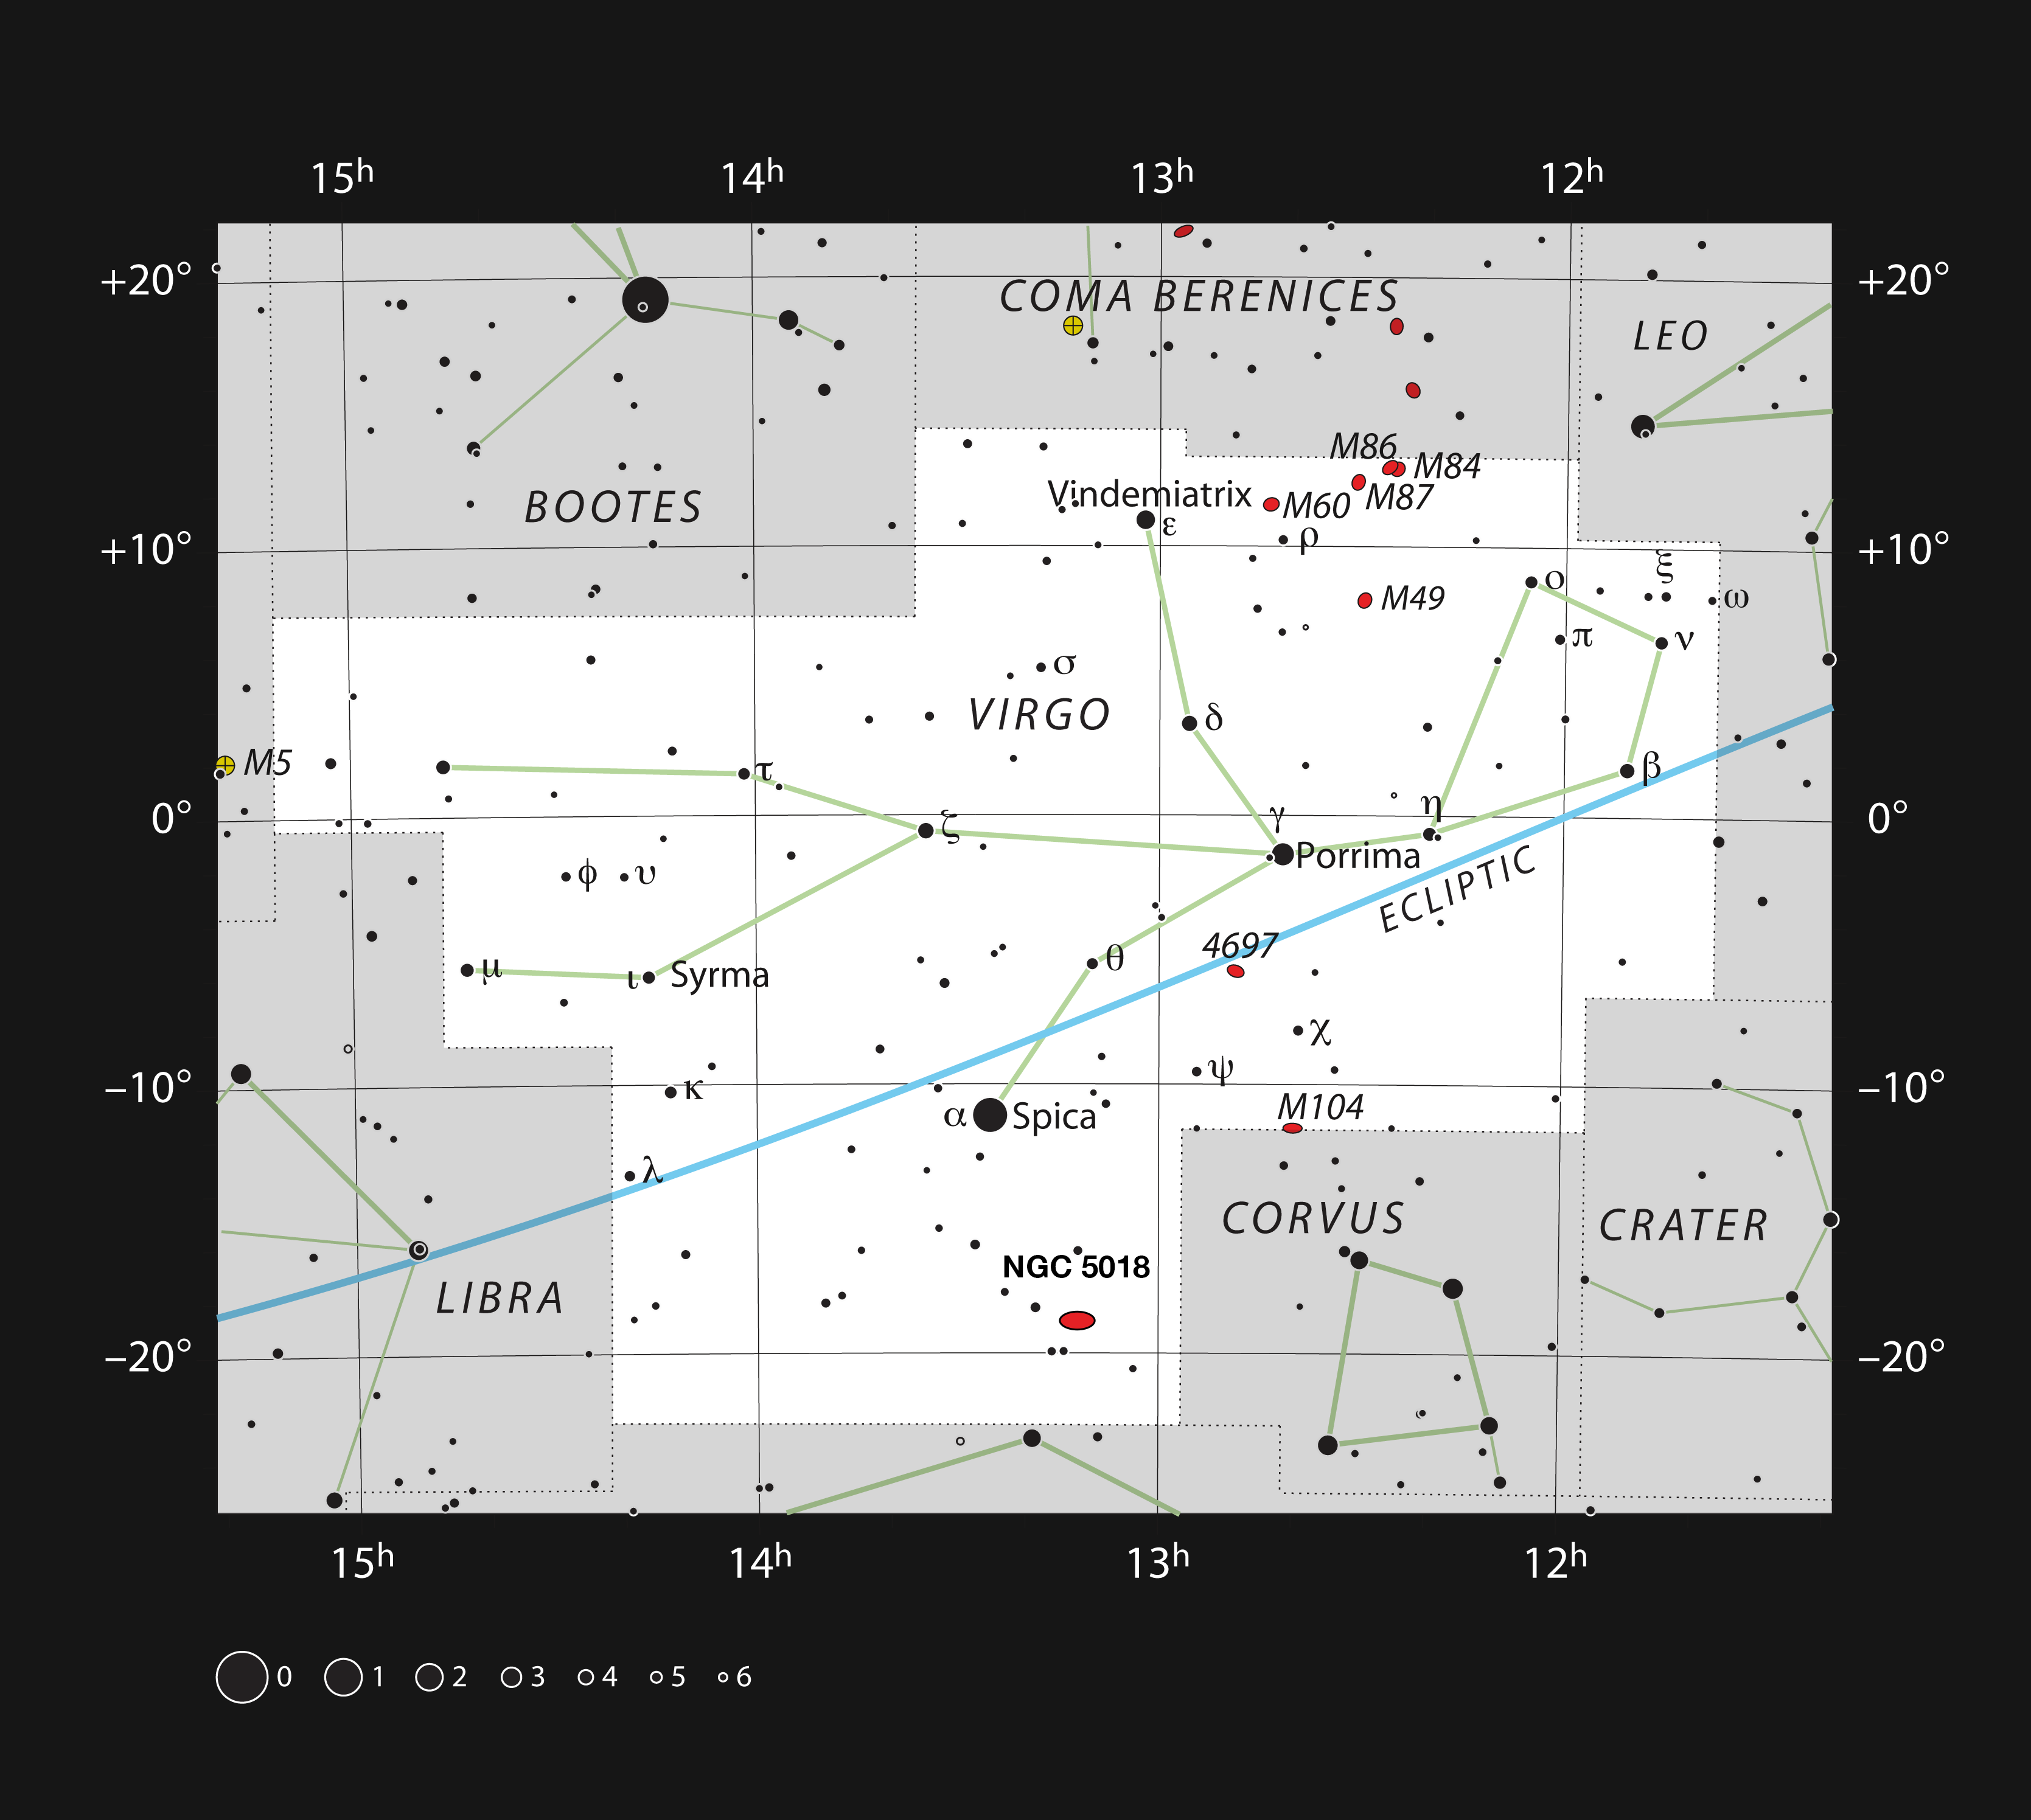

NGC 5018 in the constellation of Virgo

This chart shows most of the stars in the constellation Virgo (The Virgin) that can be seen with naked eye on a clear dark night. NGC 5018 can be found to the south of the brightest star in Virgo — α Virginis, better known by its popular name Spica.

Credit: ESO, IAU and Sky & Telescope